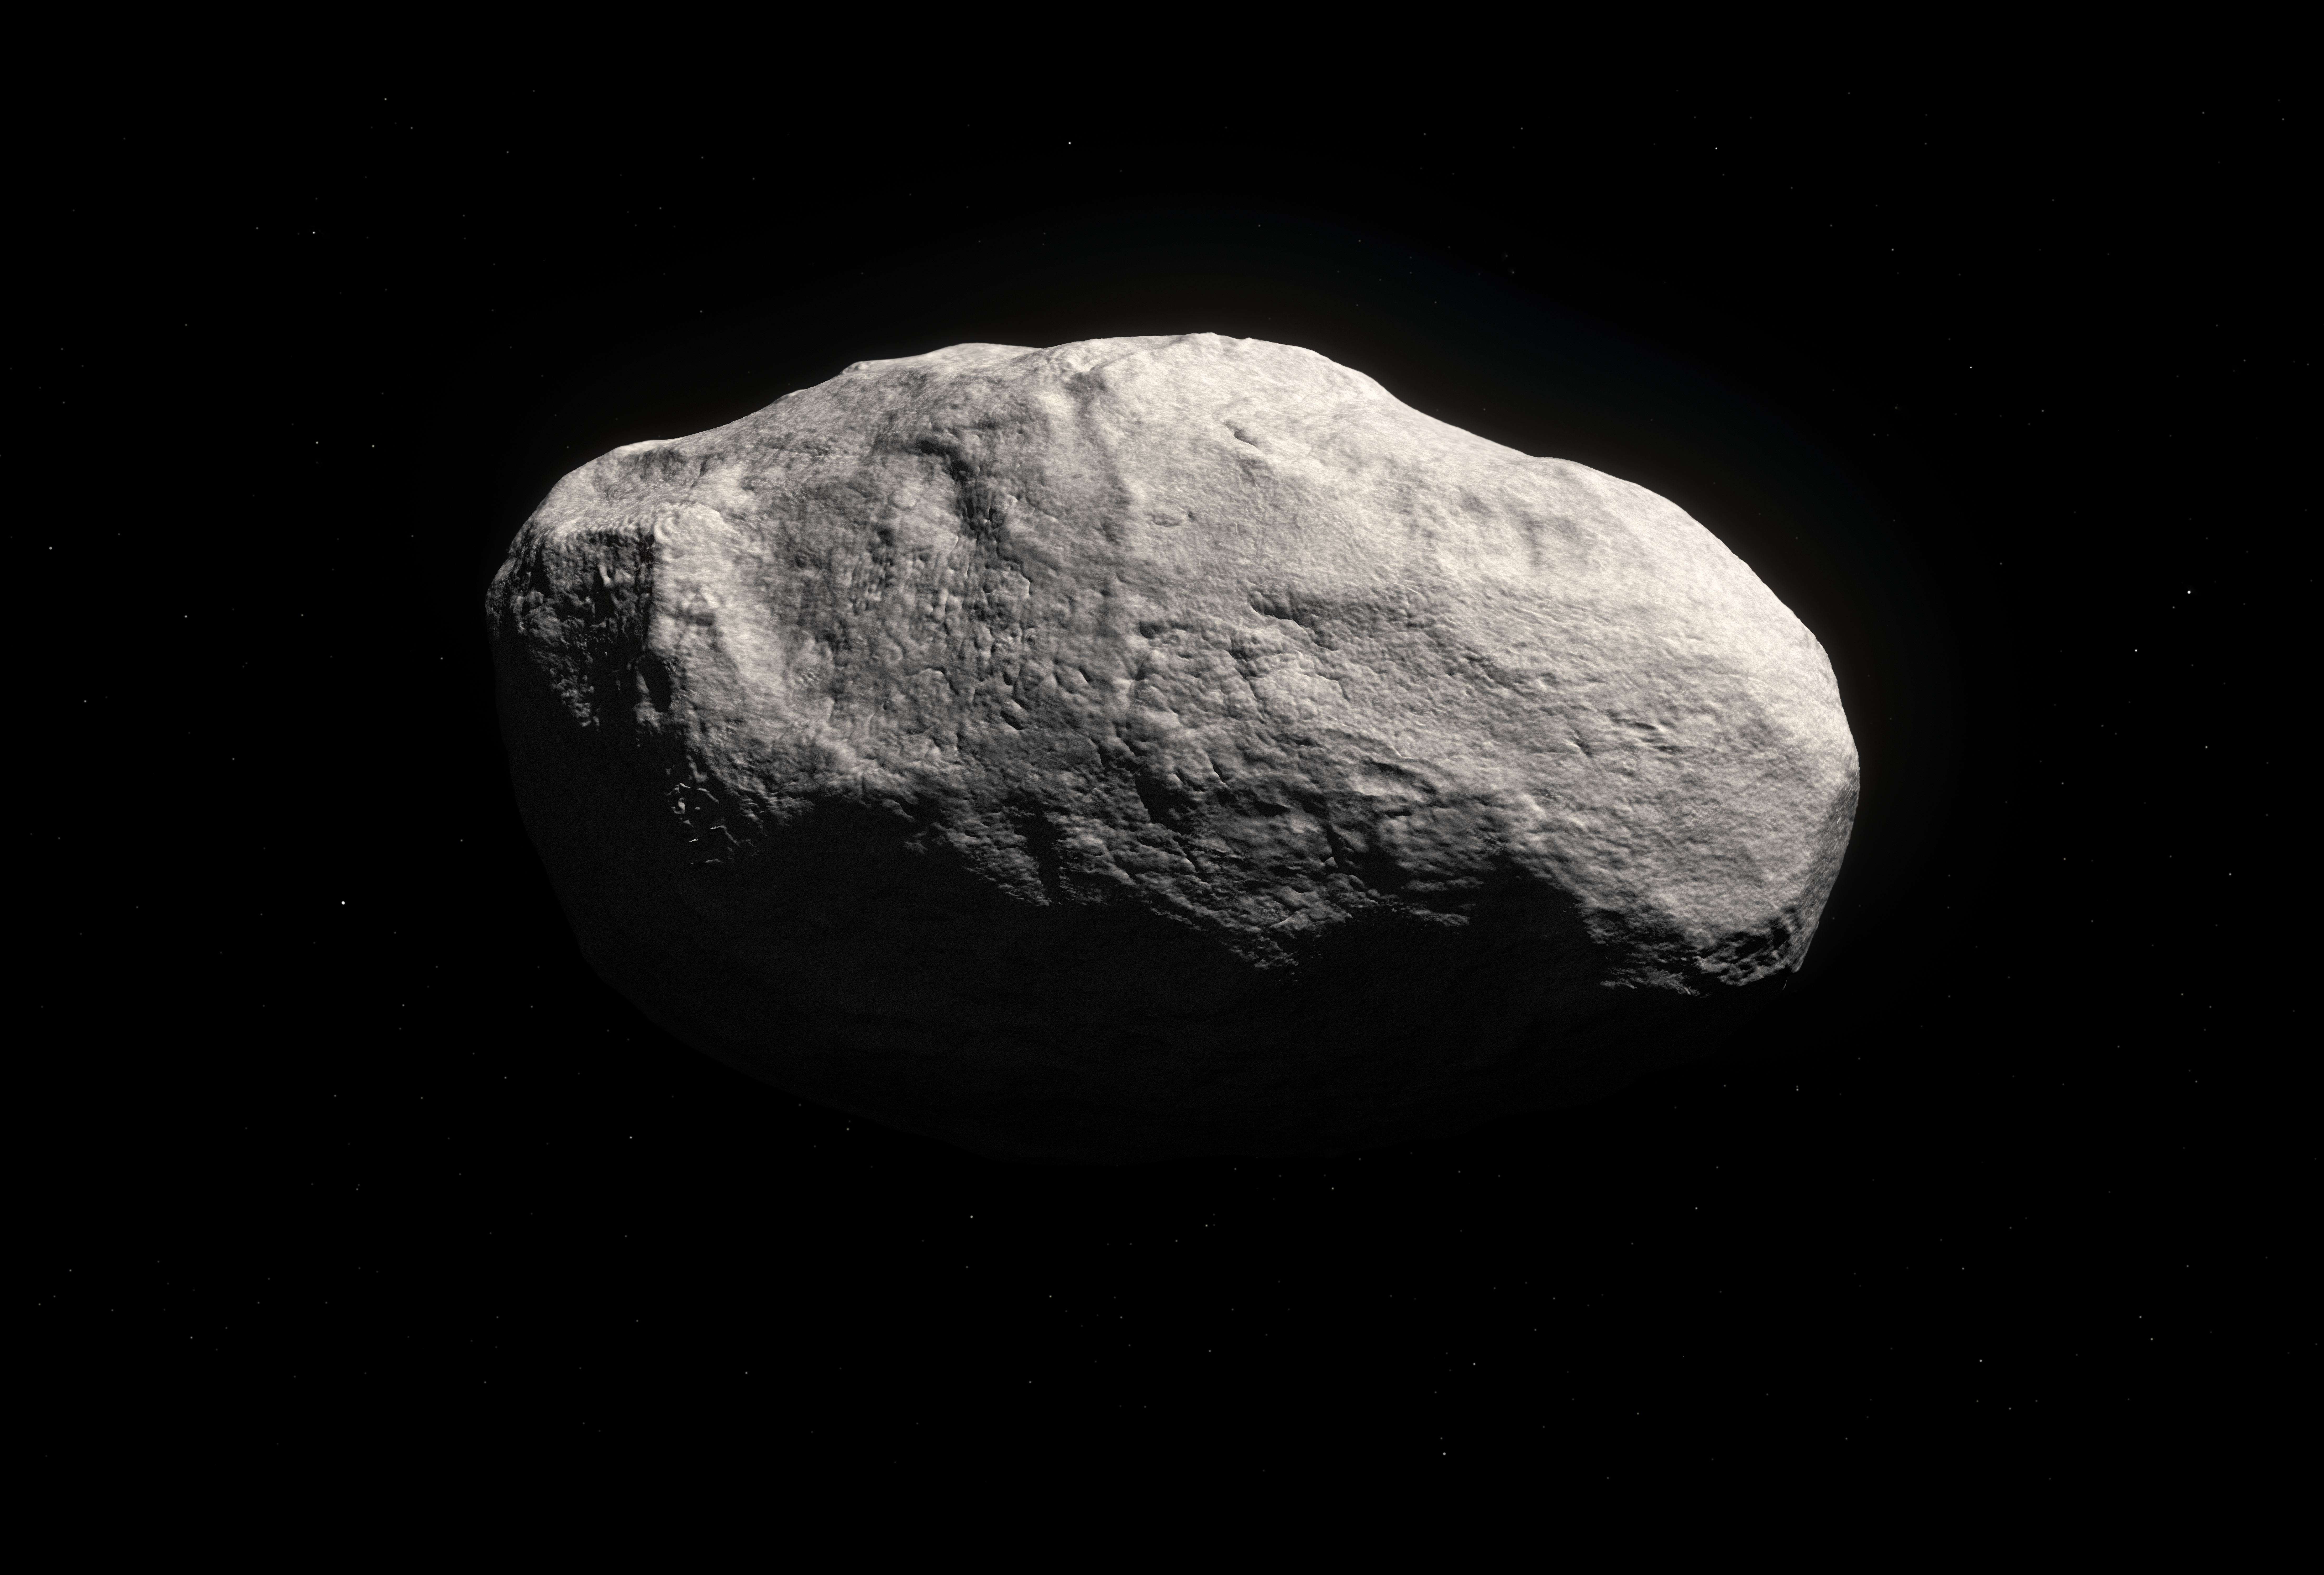

Artist's impression of the unique rocky comet C/2014 S3 (PANSTARRS)

Artist's impression of the unique object C/2014 S3 (PANSTARRS). Observations with ESO’s Very Large Telescope, and the Canada France Hawai`i Telescope, show that this is the first object to be discovered that is on a long-period cometary orbit, but that has the characteristics of a pristine inner Solar System asteroid. It may provide important clues about how the Solar System formed.

Because the object has spent most of its life away from the inner Solar System it suffered very few collisions, and its surface displays few or no craters. As it formed in the same region as the Earth did, it is mostly rocky, and therefore has only very limited cometary activity.

Credit: ESO/M. Kornmesser